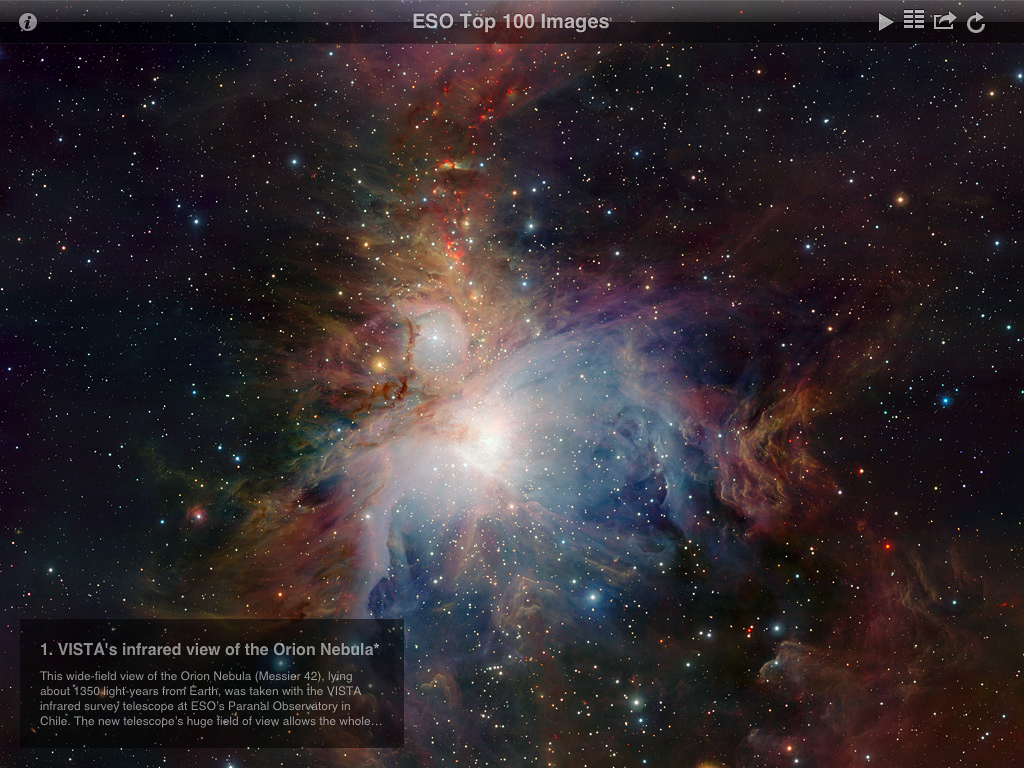

Screenshot from ESO Top 100 Images v2.0 app

This is a screenshot presenting one of the spectacular astronomical images from the updated version of ESO's popular Top 100 Images app. The new version takes full advantage of the third generation iPad retina display and quad core graphics.

Credit: ESO